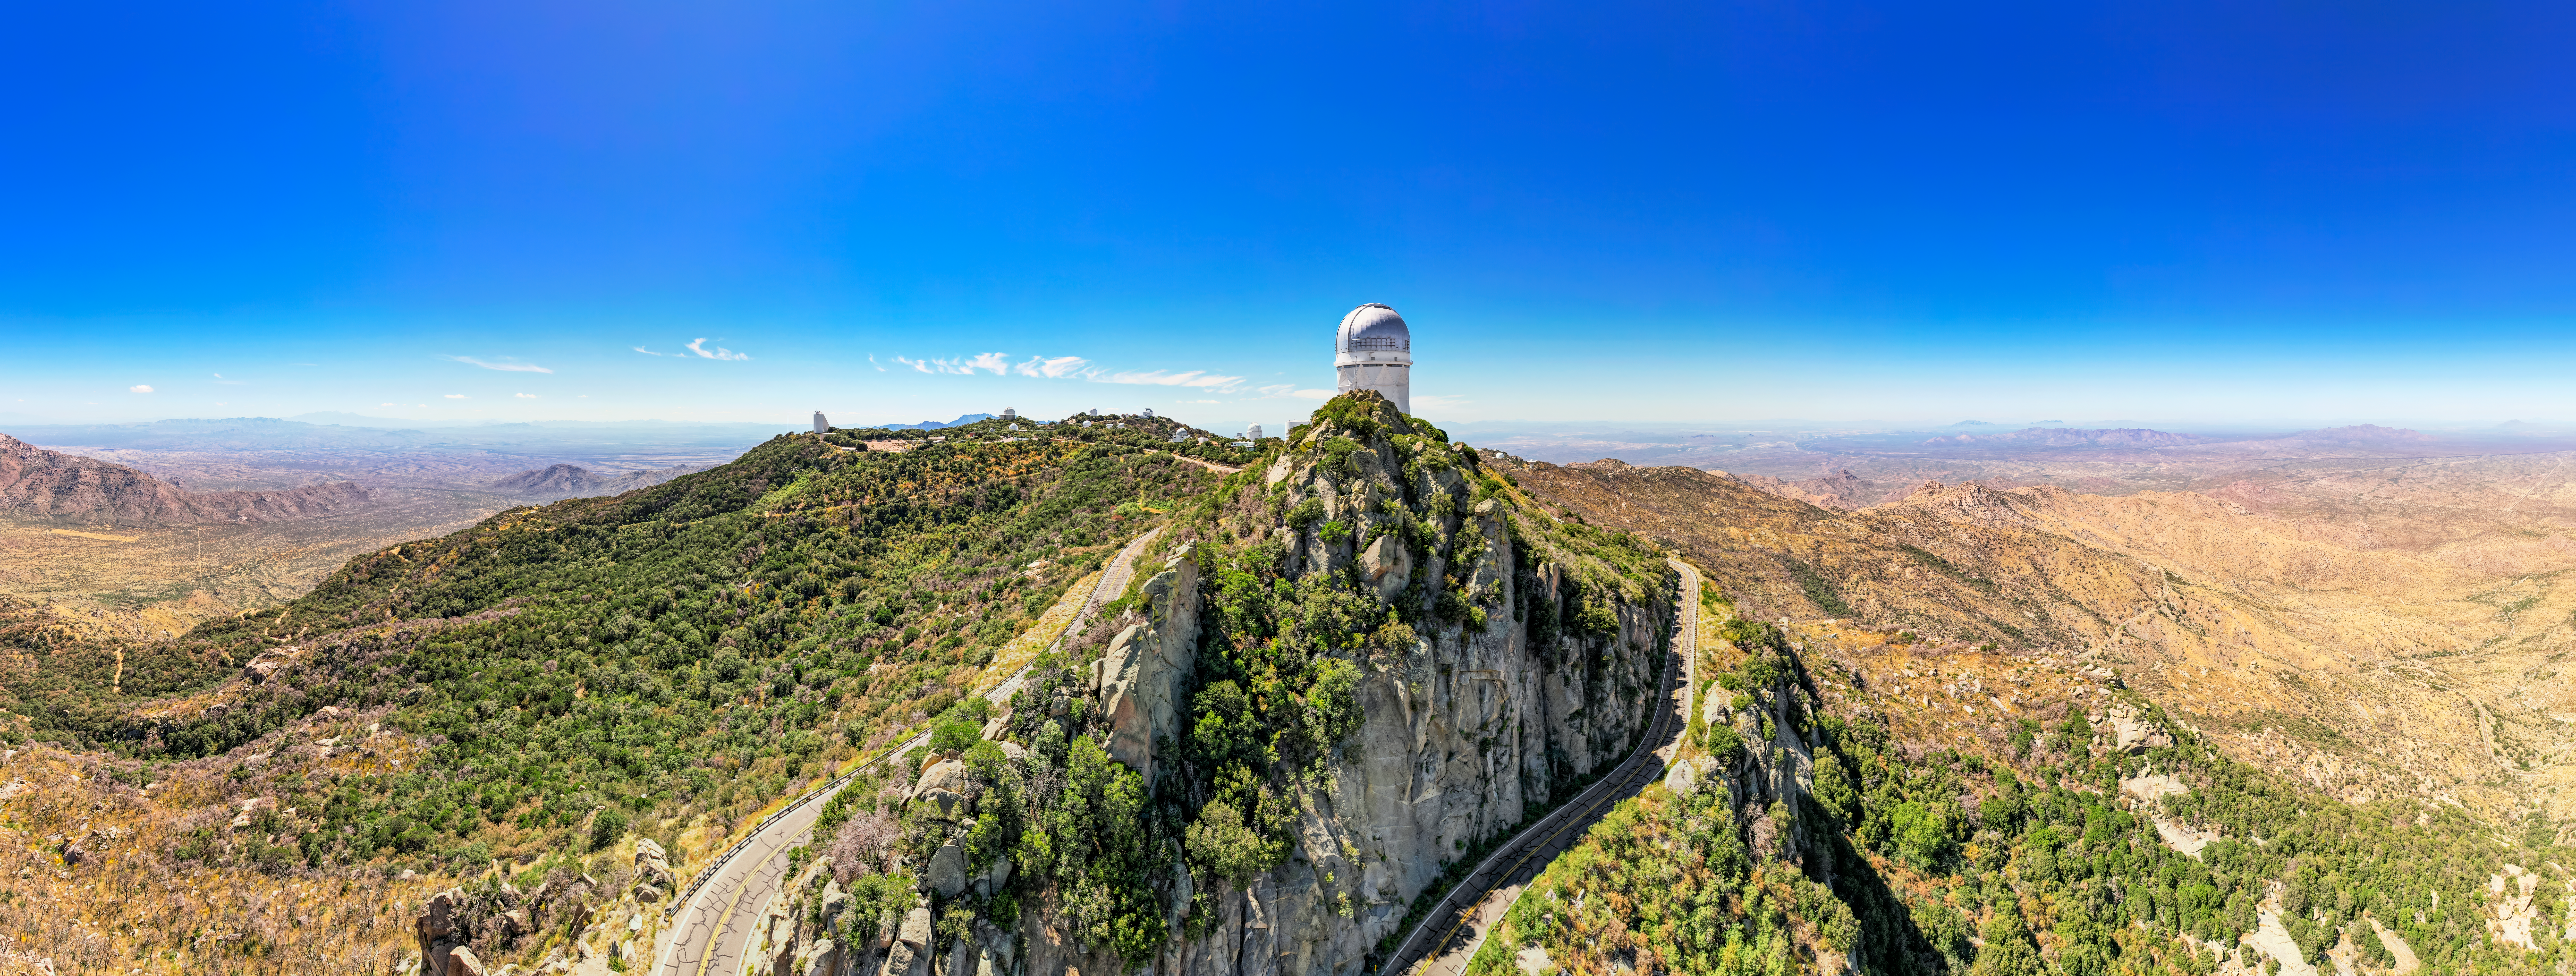

Panorama of Kitt Peak

Drone panorama of Kitt Peak National Observatory.

Credit: NOIRLab/NSF/AURA/P. Marenfeld